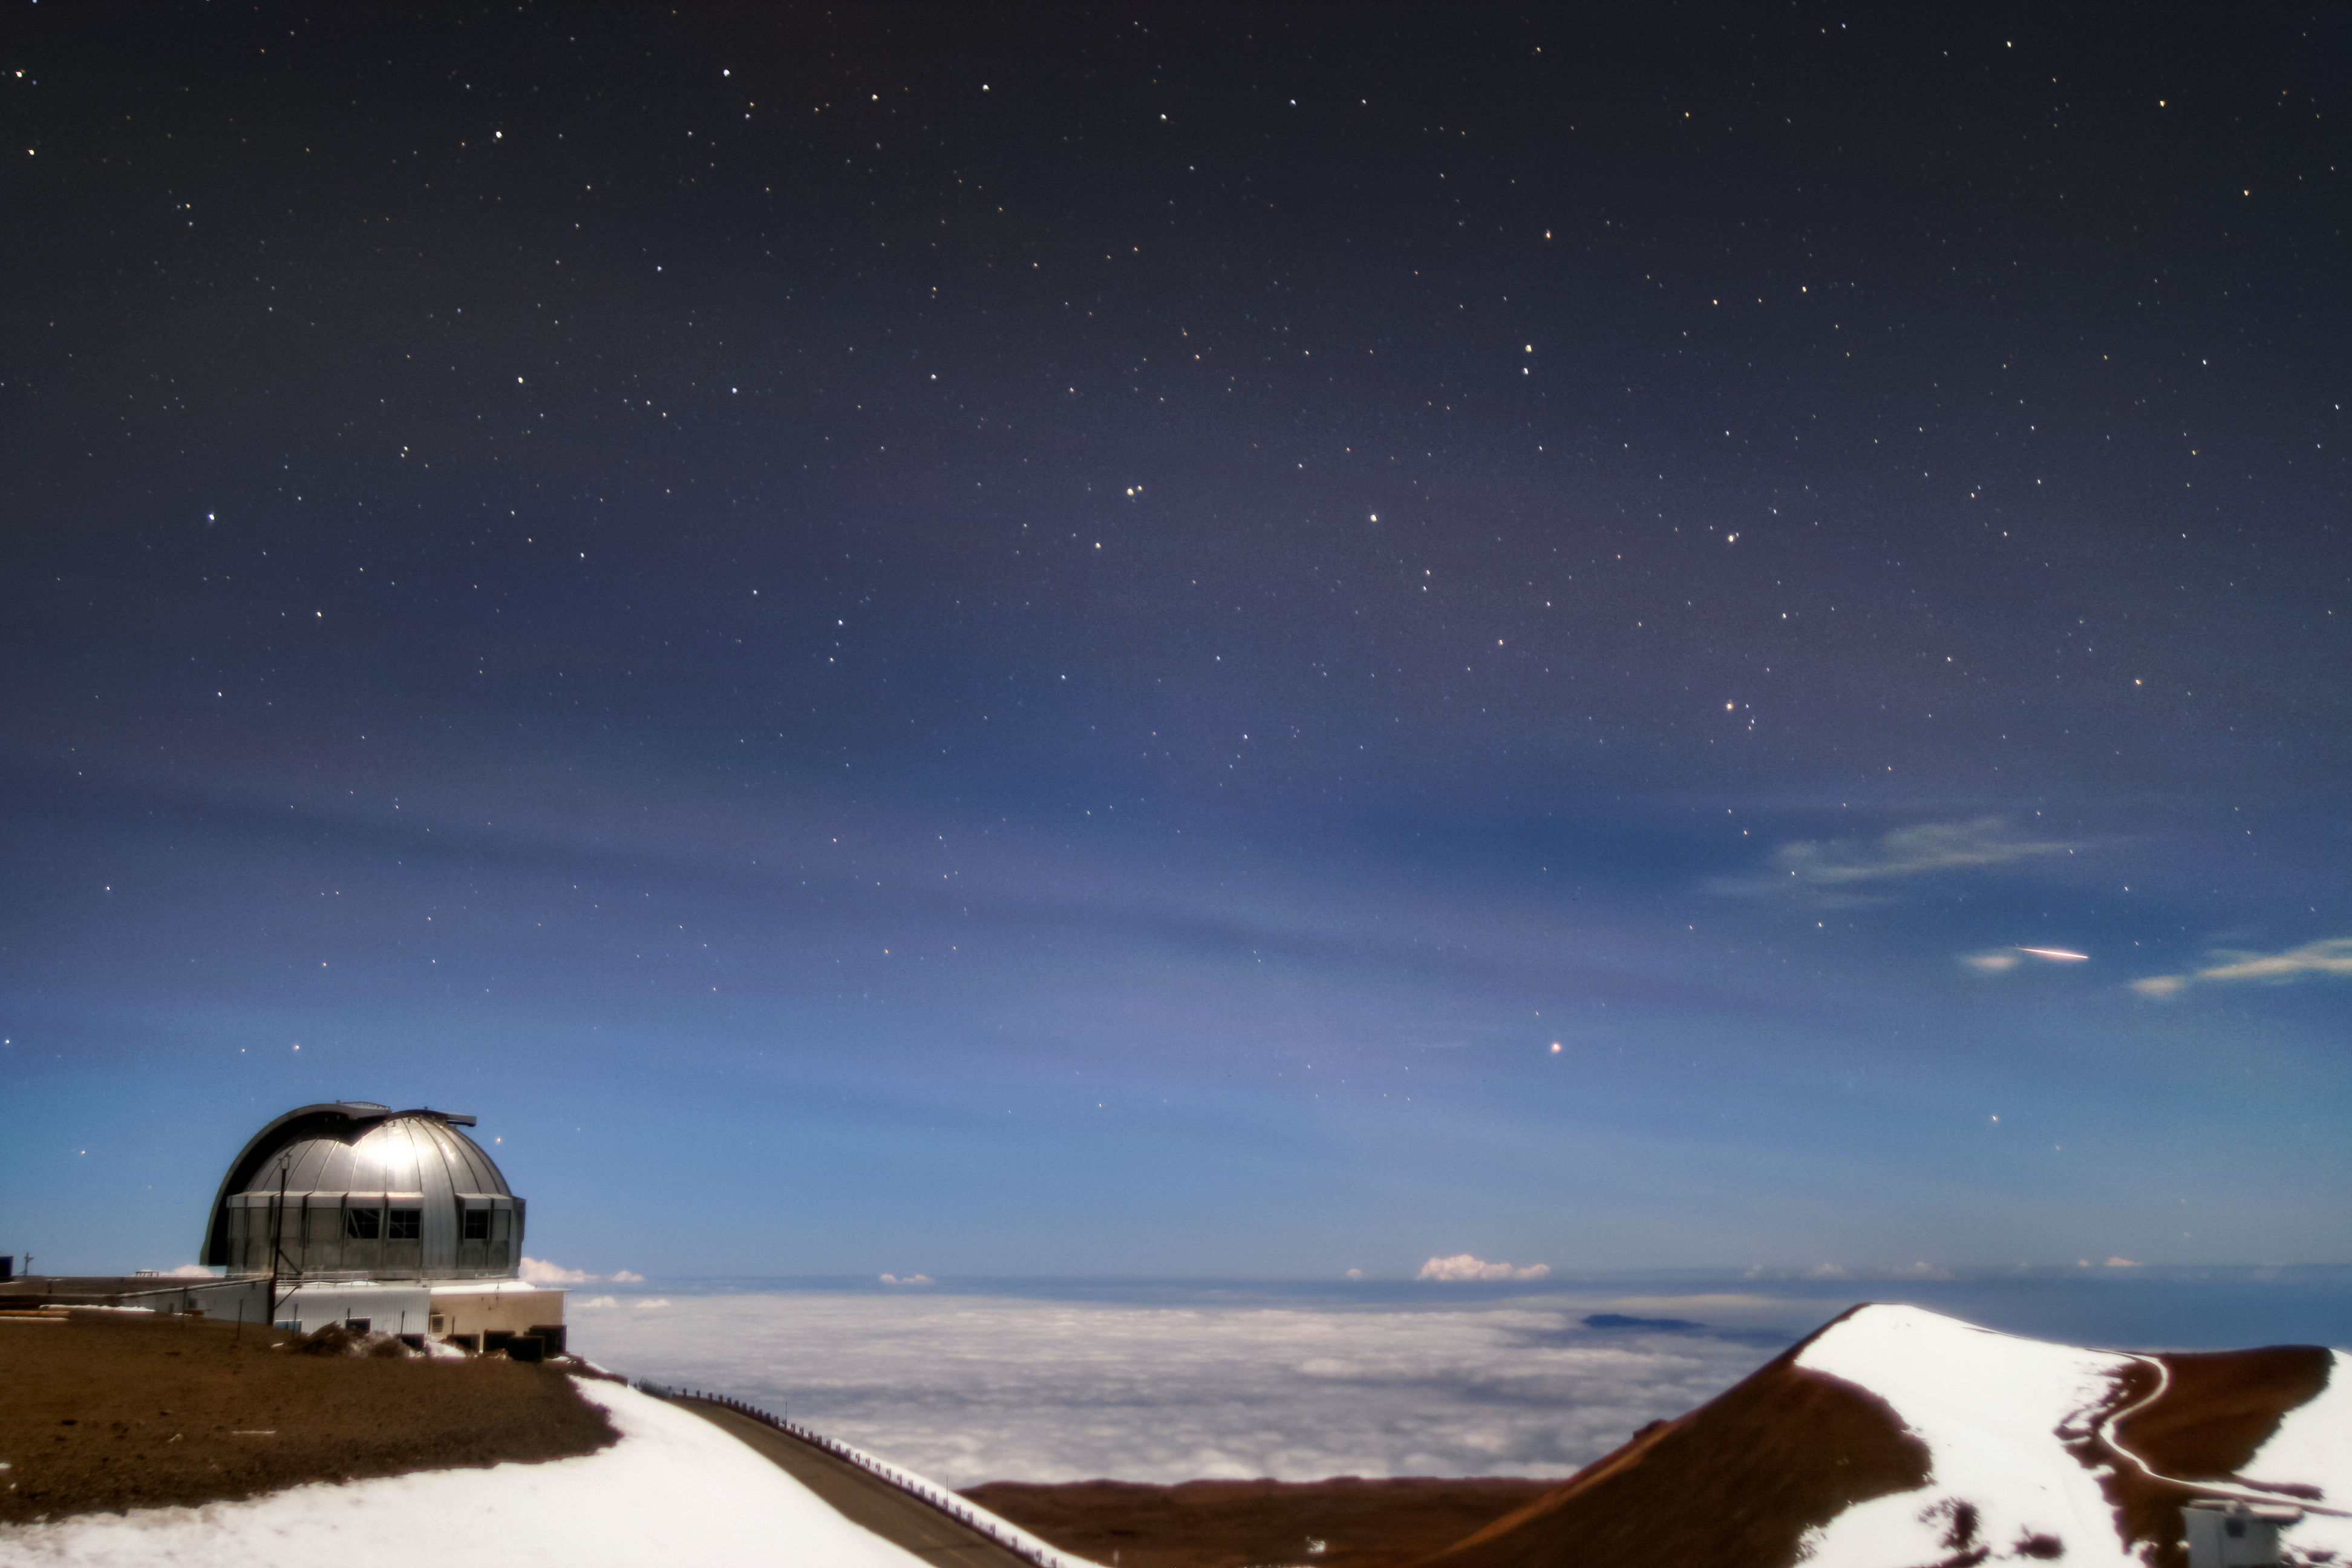

Tonga Eruption Detected at Maunakea

On Saturday 15 January 2022 04:10 UT (Friday evening 14 January 2022 in the US), an underwater volcano in the South Pacific erupted violently. The eruption from the Hunga Tonga-Hunga Ha'apai volcano created atmospheric pressure waves that were detected and seen 5000 kilometers (or 3000 miles) away in Hawai‘i.

The waves were captured visually Friday evening in the Cloudcam at Gemini North, one half of the international Gemini Observatory, a Program of NSF NOIRLab. The waves can be seen above the observatory dome, looking like undulating cirrus clouds.

Credit: International Gemini Observatory/NOIRLab/NSF/AURA